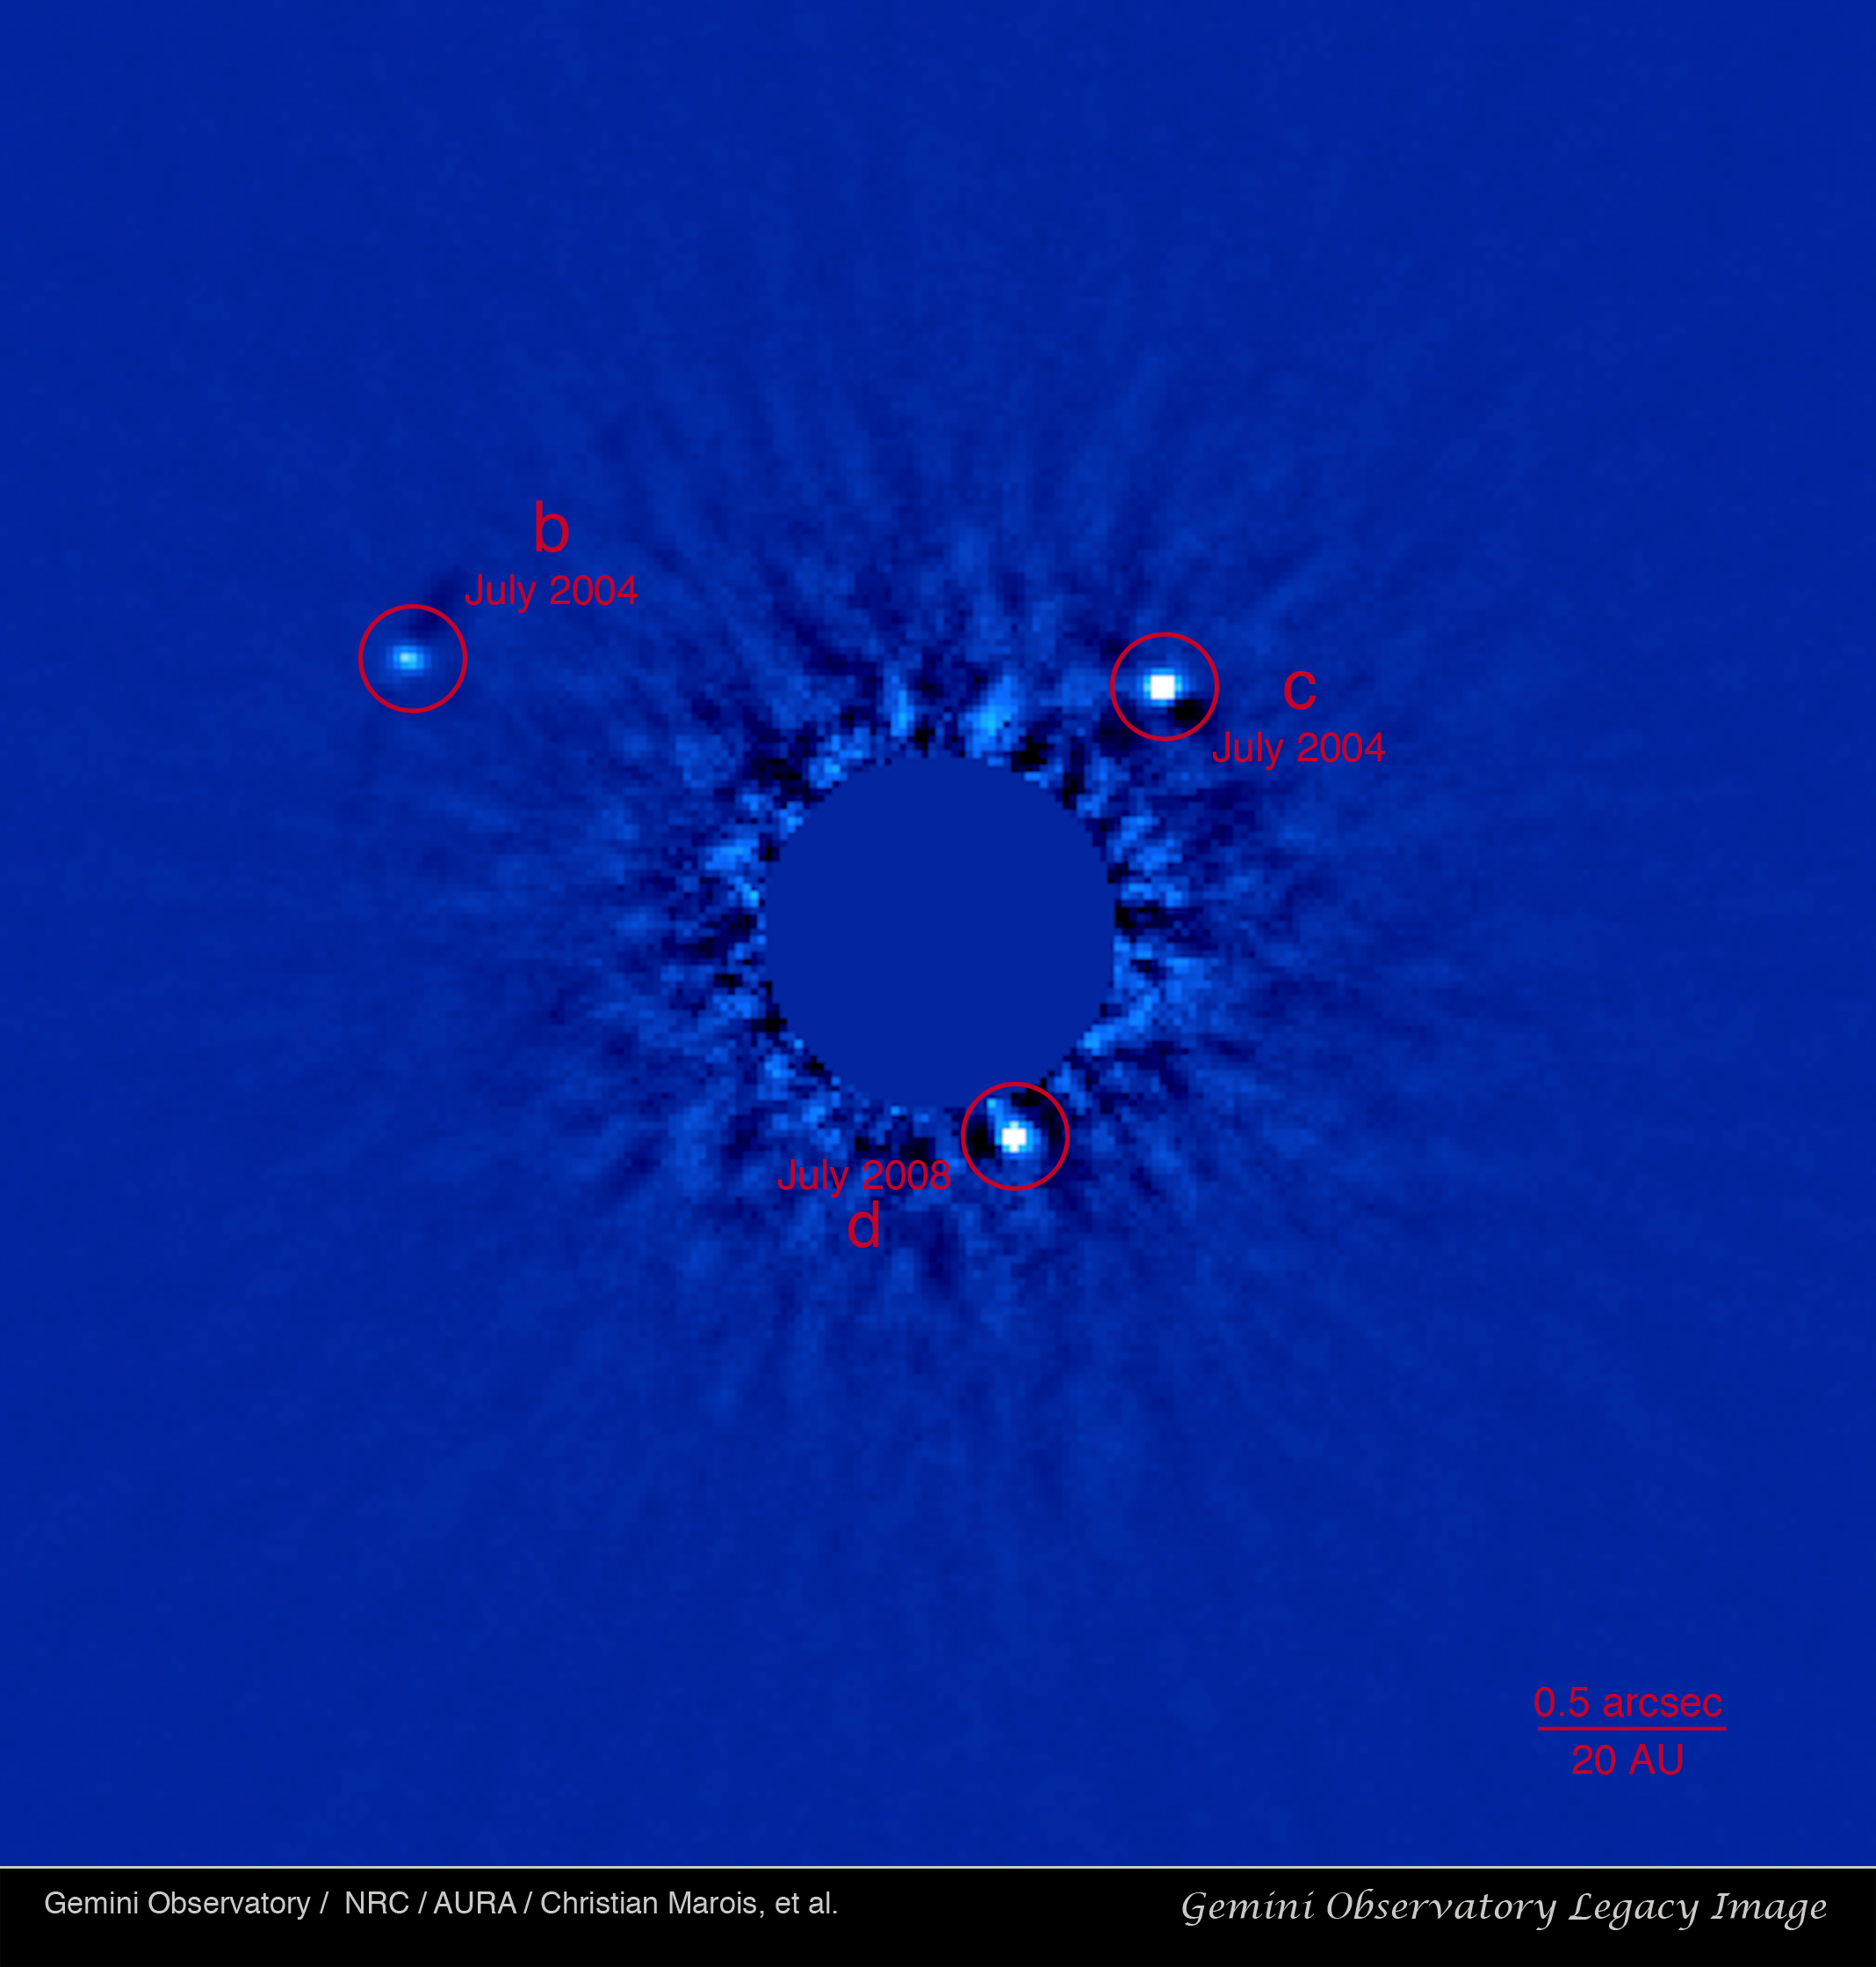

Planetary First Family Images

Gemini Observatory discovery image using the Altair adaptive optics system on the Gemini North telescope with the Near-Infrared Imager (NIRI). Image shows two of the three confirmed planets indicated as "b"and "c" on the image above. "b" is the ~7 Jupiter-mass planet orbiting at about 70 AU, "c" is the ~10 Jupiter-mass planet orbiting the star at about 40 AU. Due to the brightness of the central star, it has been blocked and appears blank in this image to increase visibility of the planets.

Credit: Gemini Observatory Legacy Image